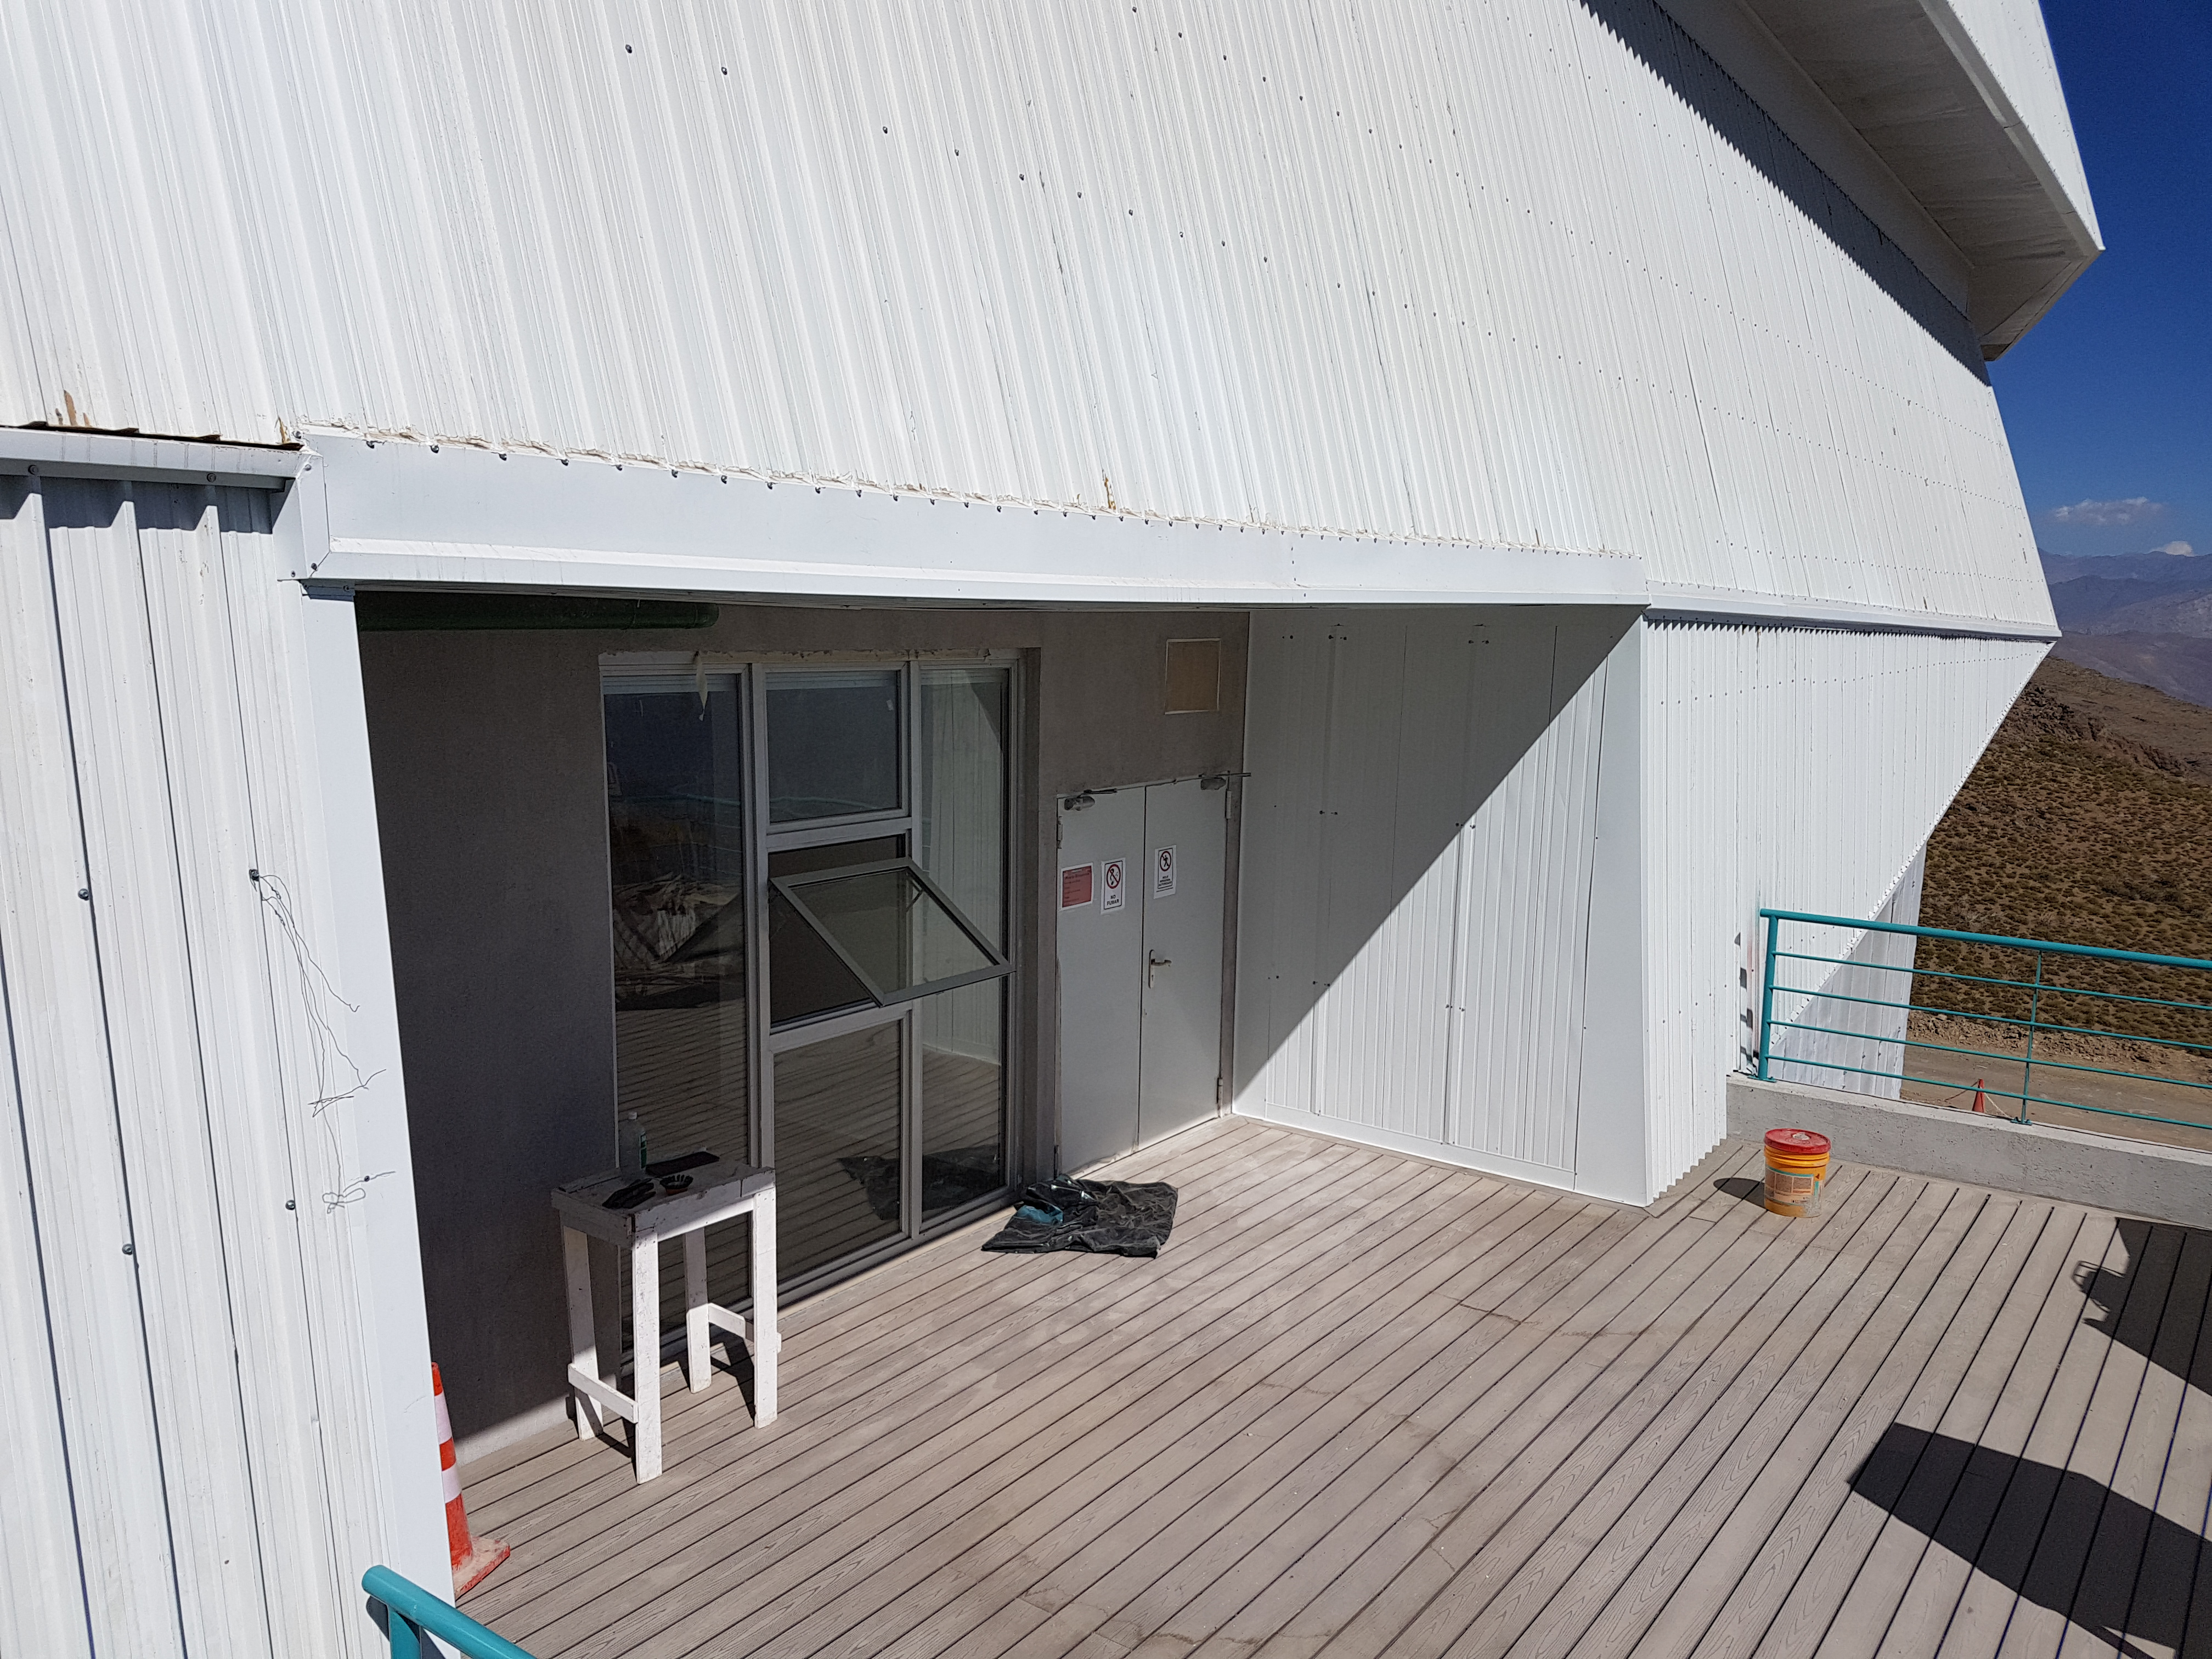

Second level exterior

Status of construction on the second level exterior, January 2018.

Credit: Rubin Observatory/NSF/AURA